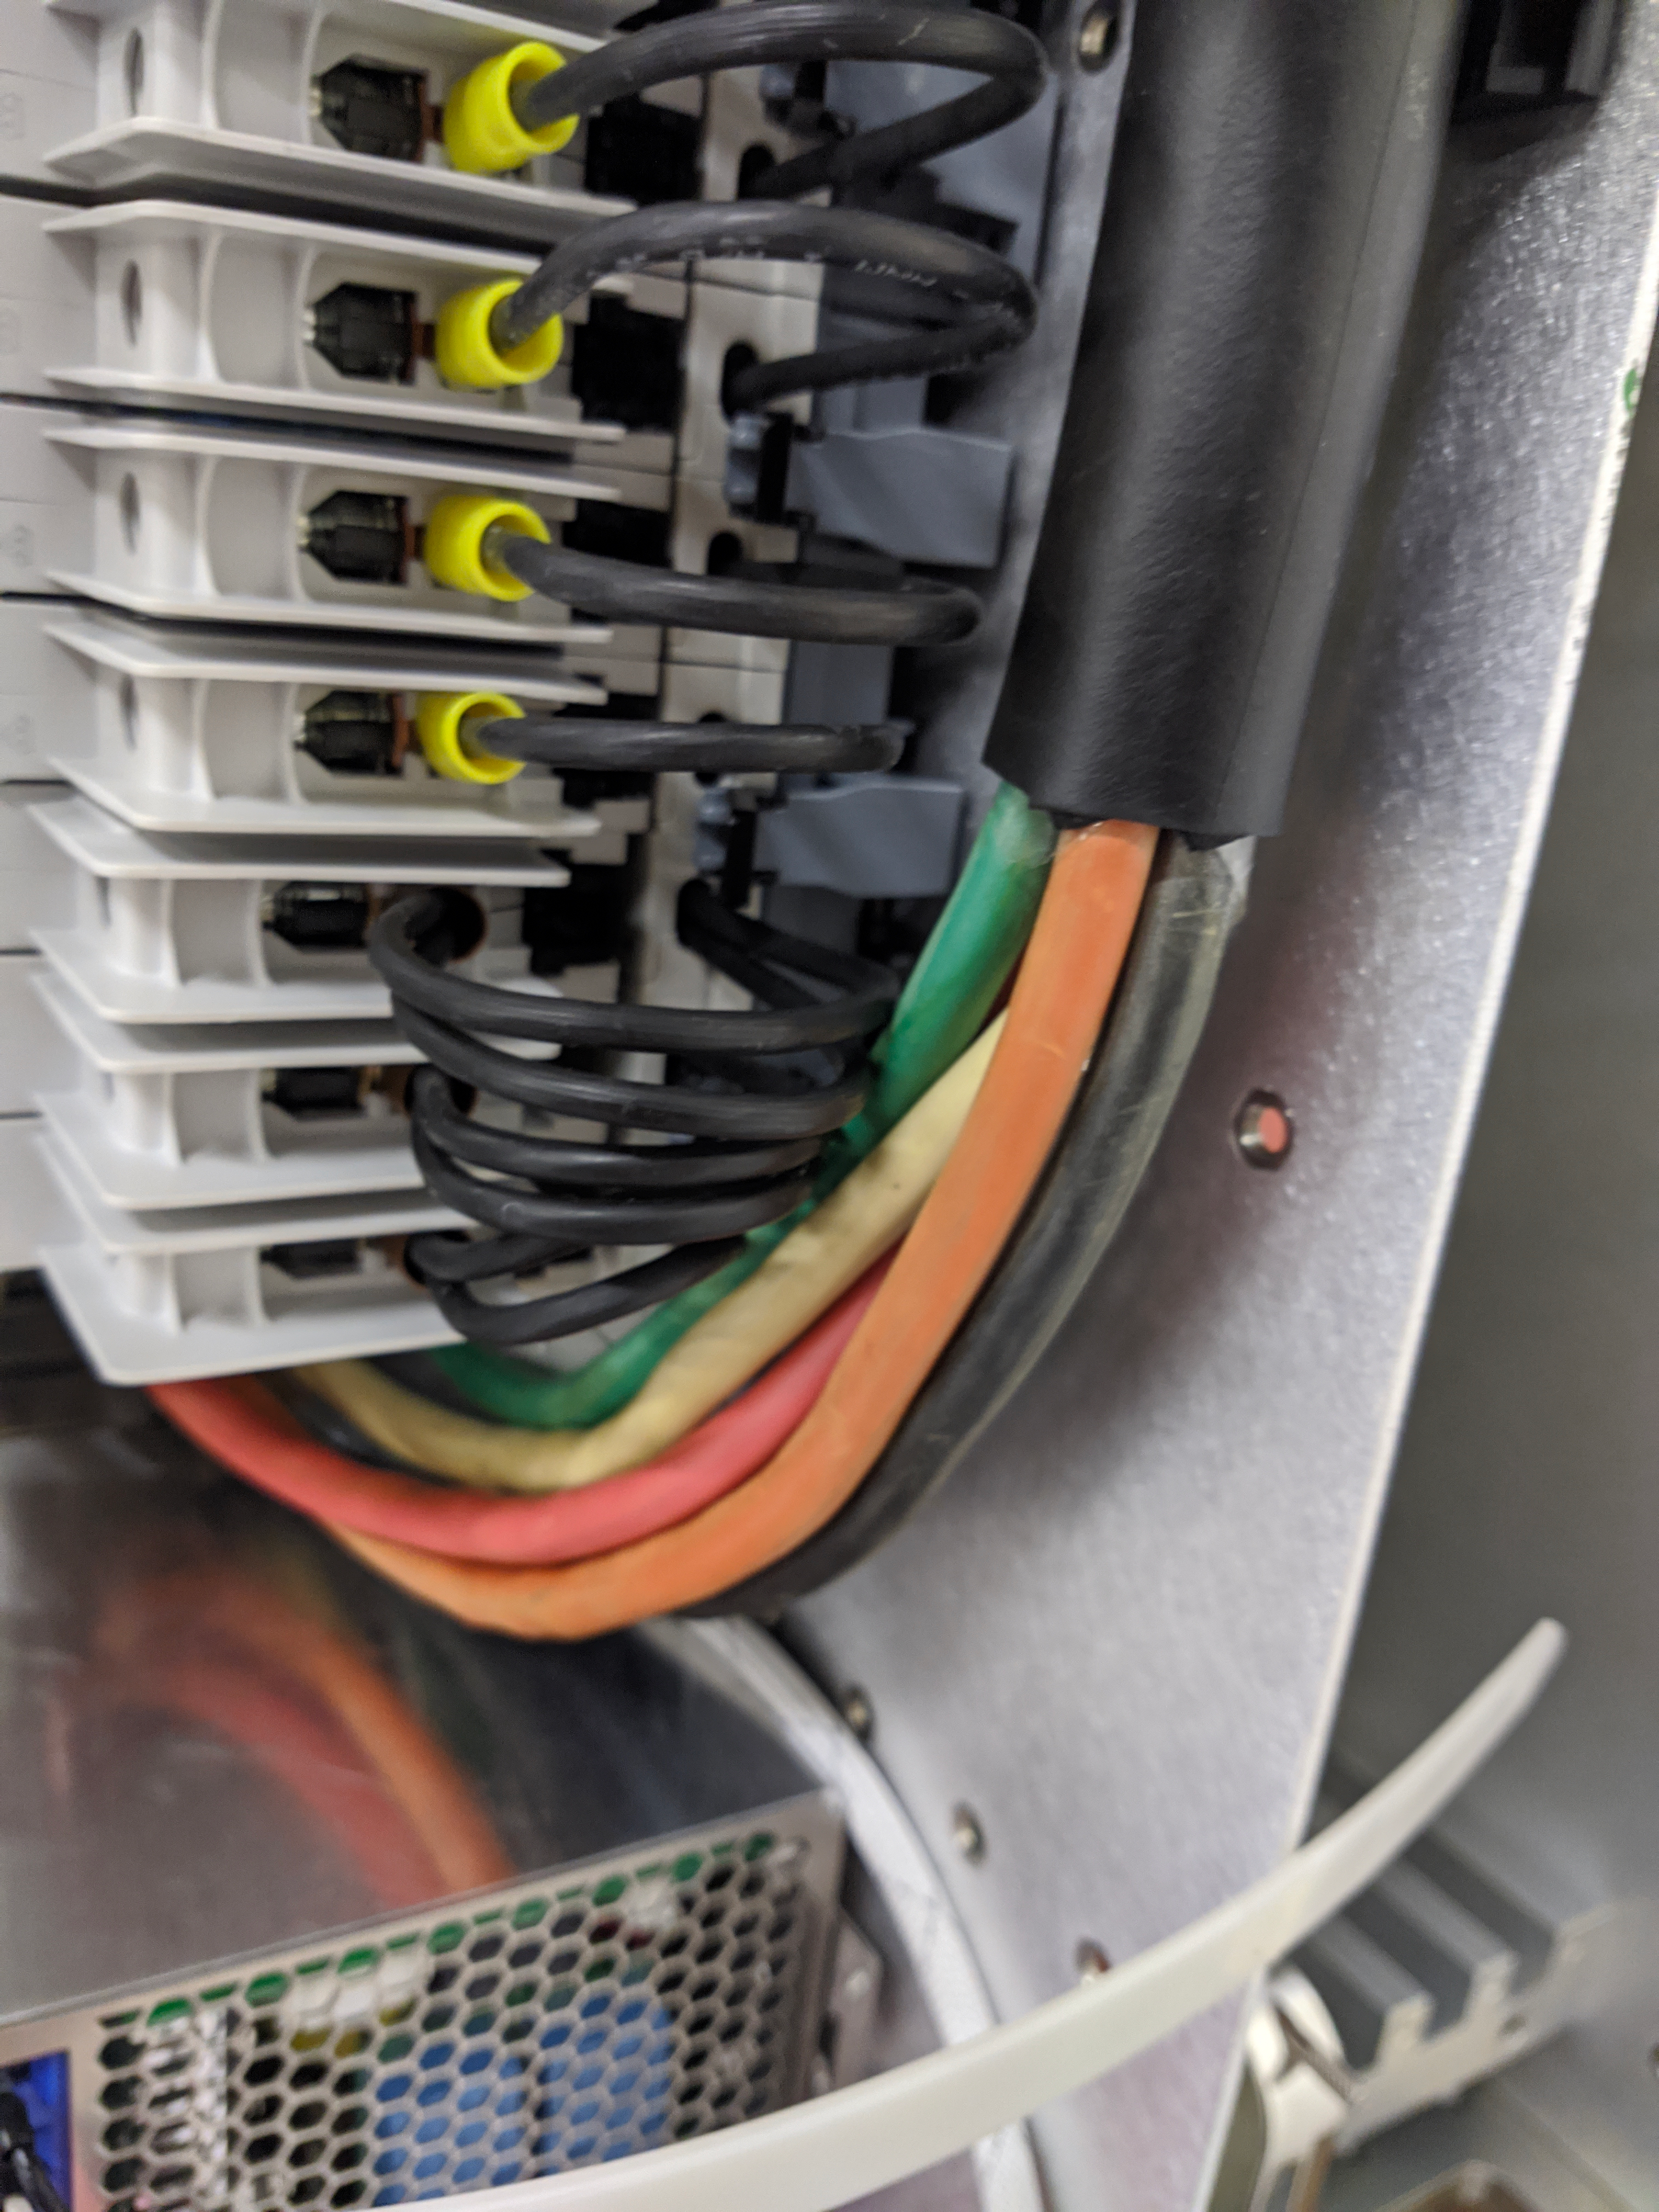

ComCam Arrives in La Serena

The Rubin Observatory Commissioning Camera, which left Tucson on March 16th, has safely arrived in La Serena, Chile. It was unpacked in the La Serena Data Center, and inspections showed that the physical components are in good shape. Next, ComCam will be set up in a safe configuration and the team will determine which testing activities can be done in the Data Center computer room while the summit is closed. The ComCam integration structure is still en route to Chile by ship, and is scheduled to arrive in late April.

Credit: Rubin Observatory/NSF/AURA